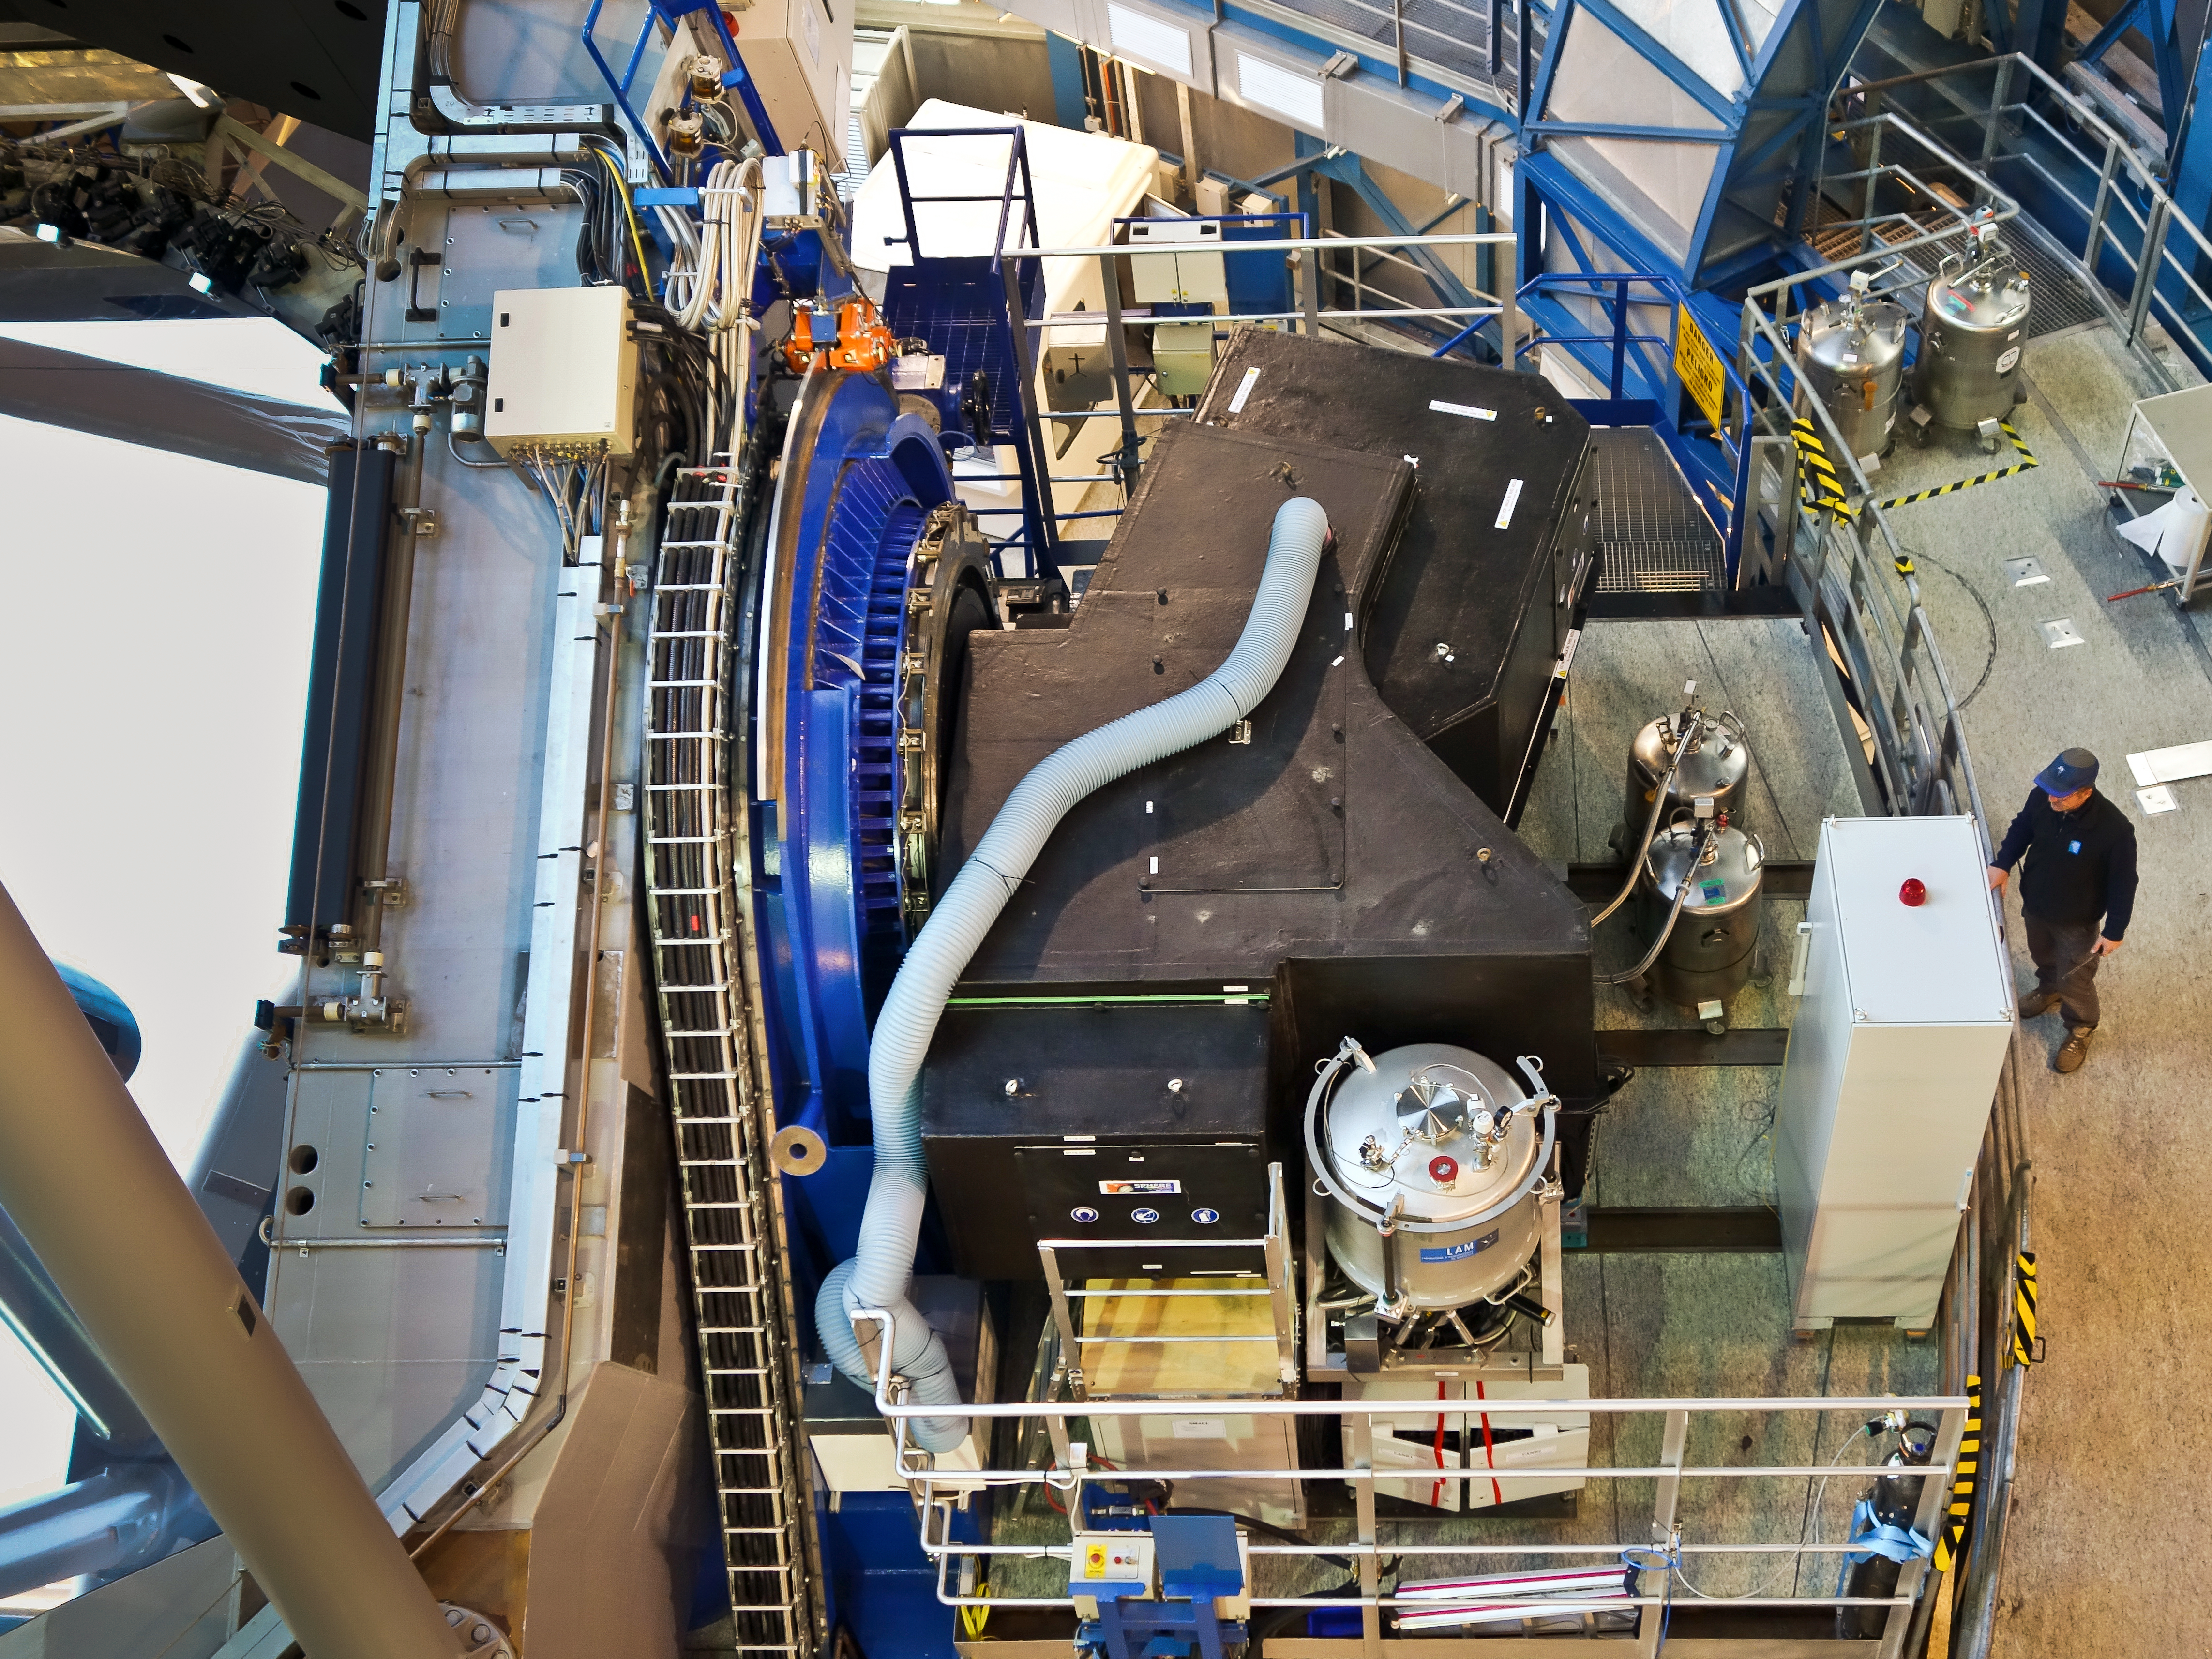

The SPHERE instrument attached to the VLT

The SPHERE instrument is shown shortly after it was installed on ESO’s VLT Unit Telescope 3. The instrument itself is the black box, located on the platform to one side of the telescope.

Credit: ESO/J. Girard (djulik.com)